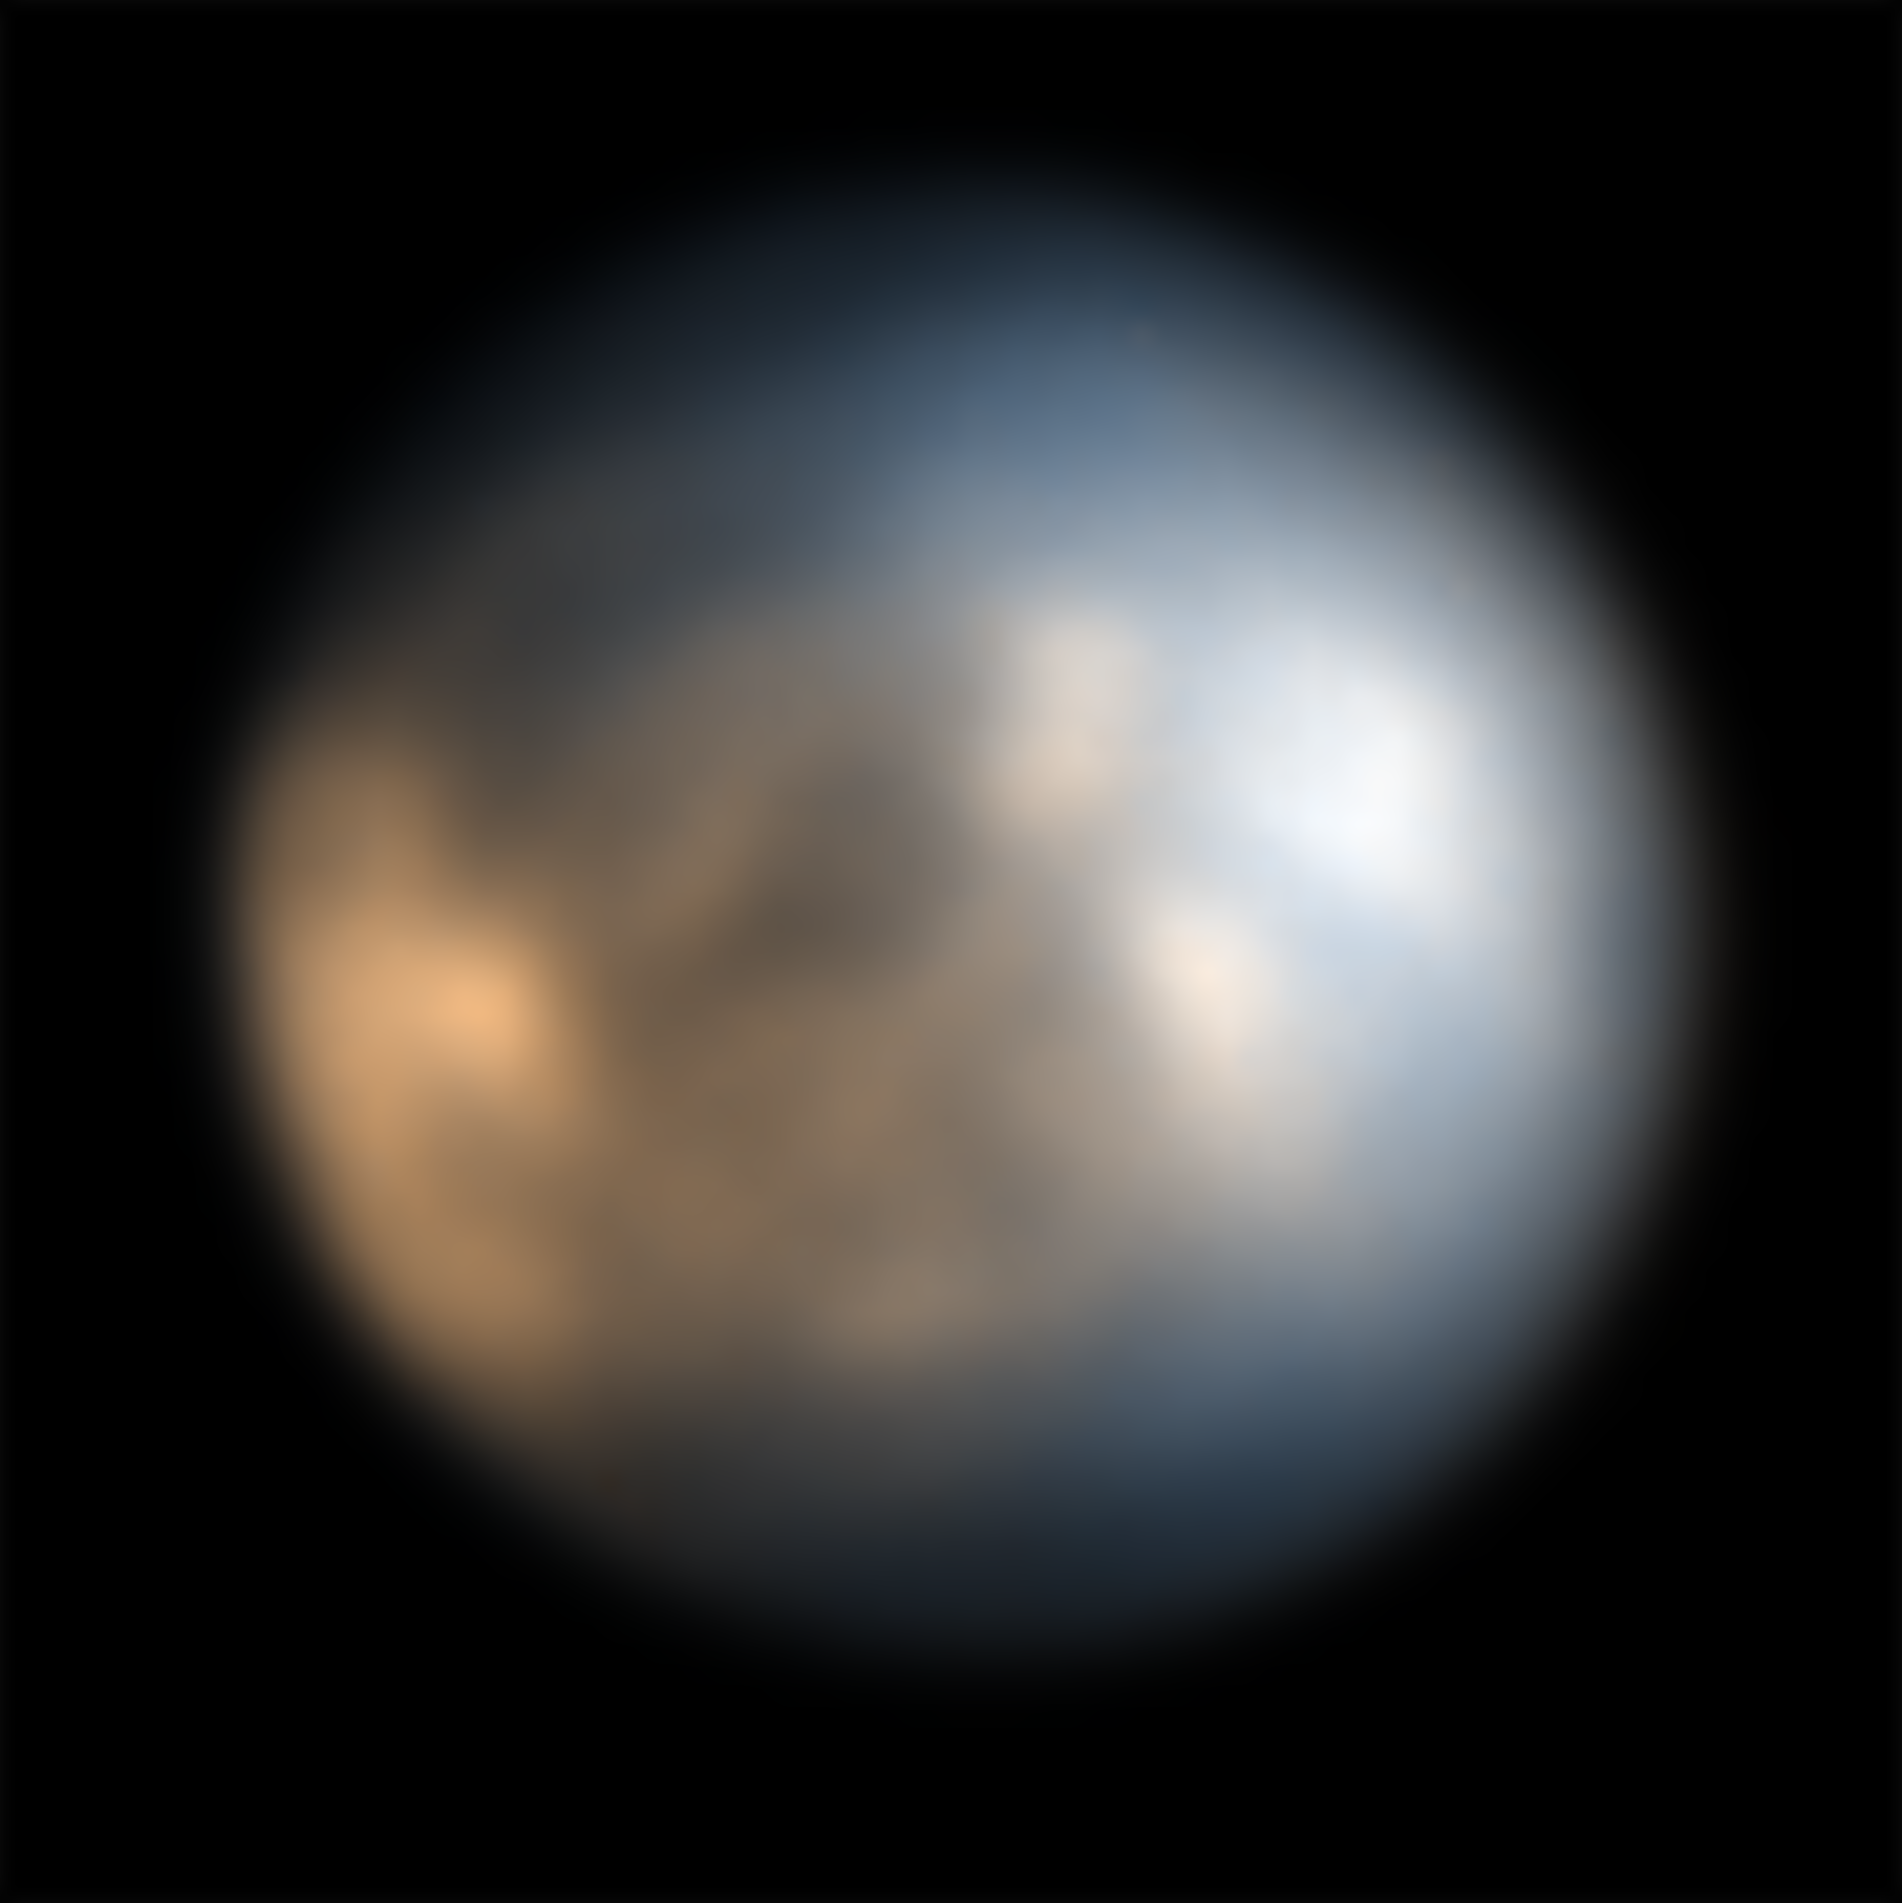

The moon Europa seen by SPHERE

This image shows Jupiter’s icy moon Europa captured in December 2014 in the infrared using the SPHERE instrument on ESO’s Very Large Telescope. The different coloured regions provide clues to the composition and history of the moon.

For more information about the science behind this image check this Picture of the Week.

Credit: ESO/King & Fletcher